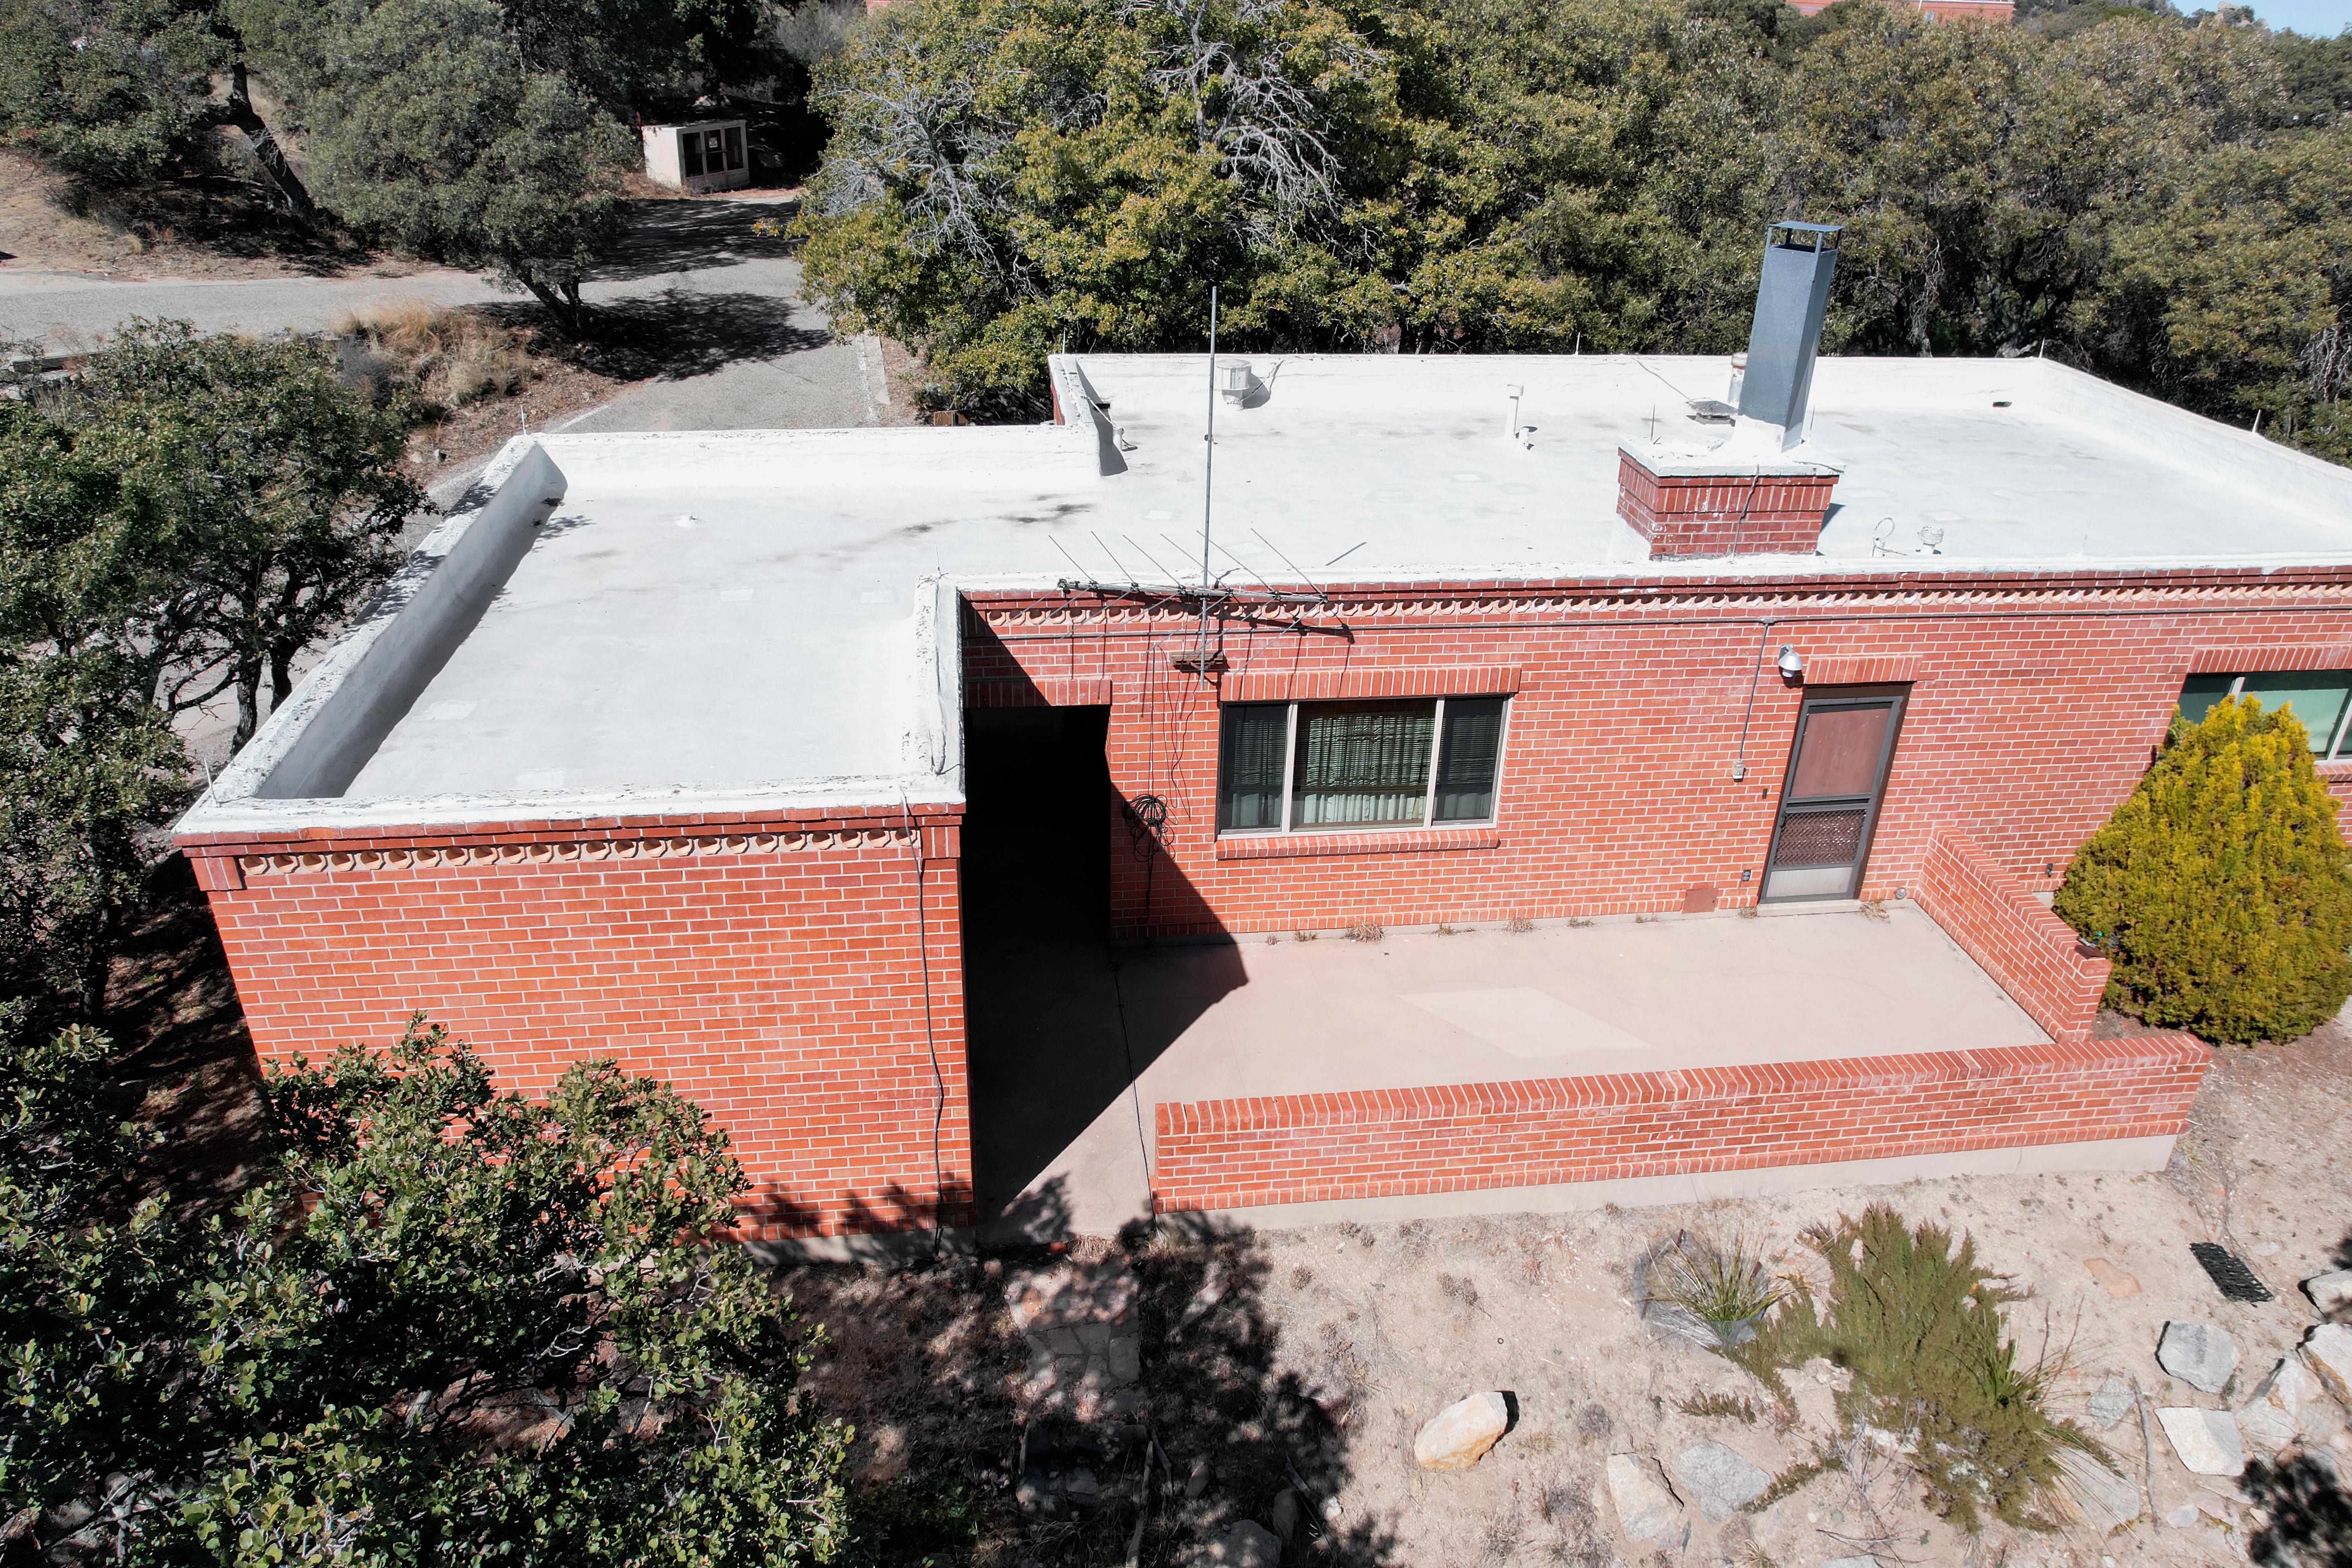

Kitt Peak National Observatory House 4

Aerial view of the roof of House 4 at Kitt Peak National Observatory (KPNO), a Program of NSF NOIRLab.

Credit: KPNO/NOIRLab/NSF/AURA/P. Marenfeld